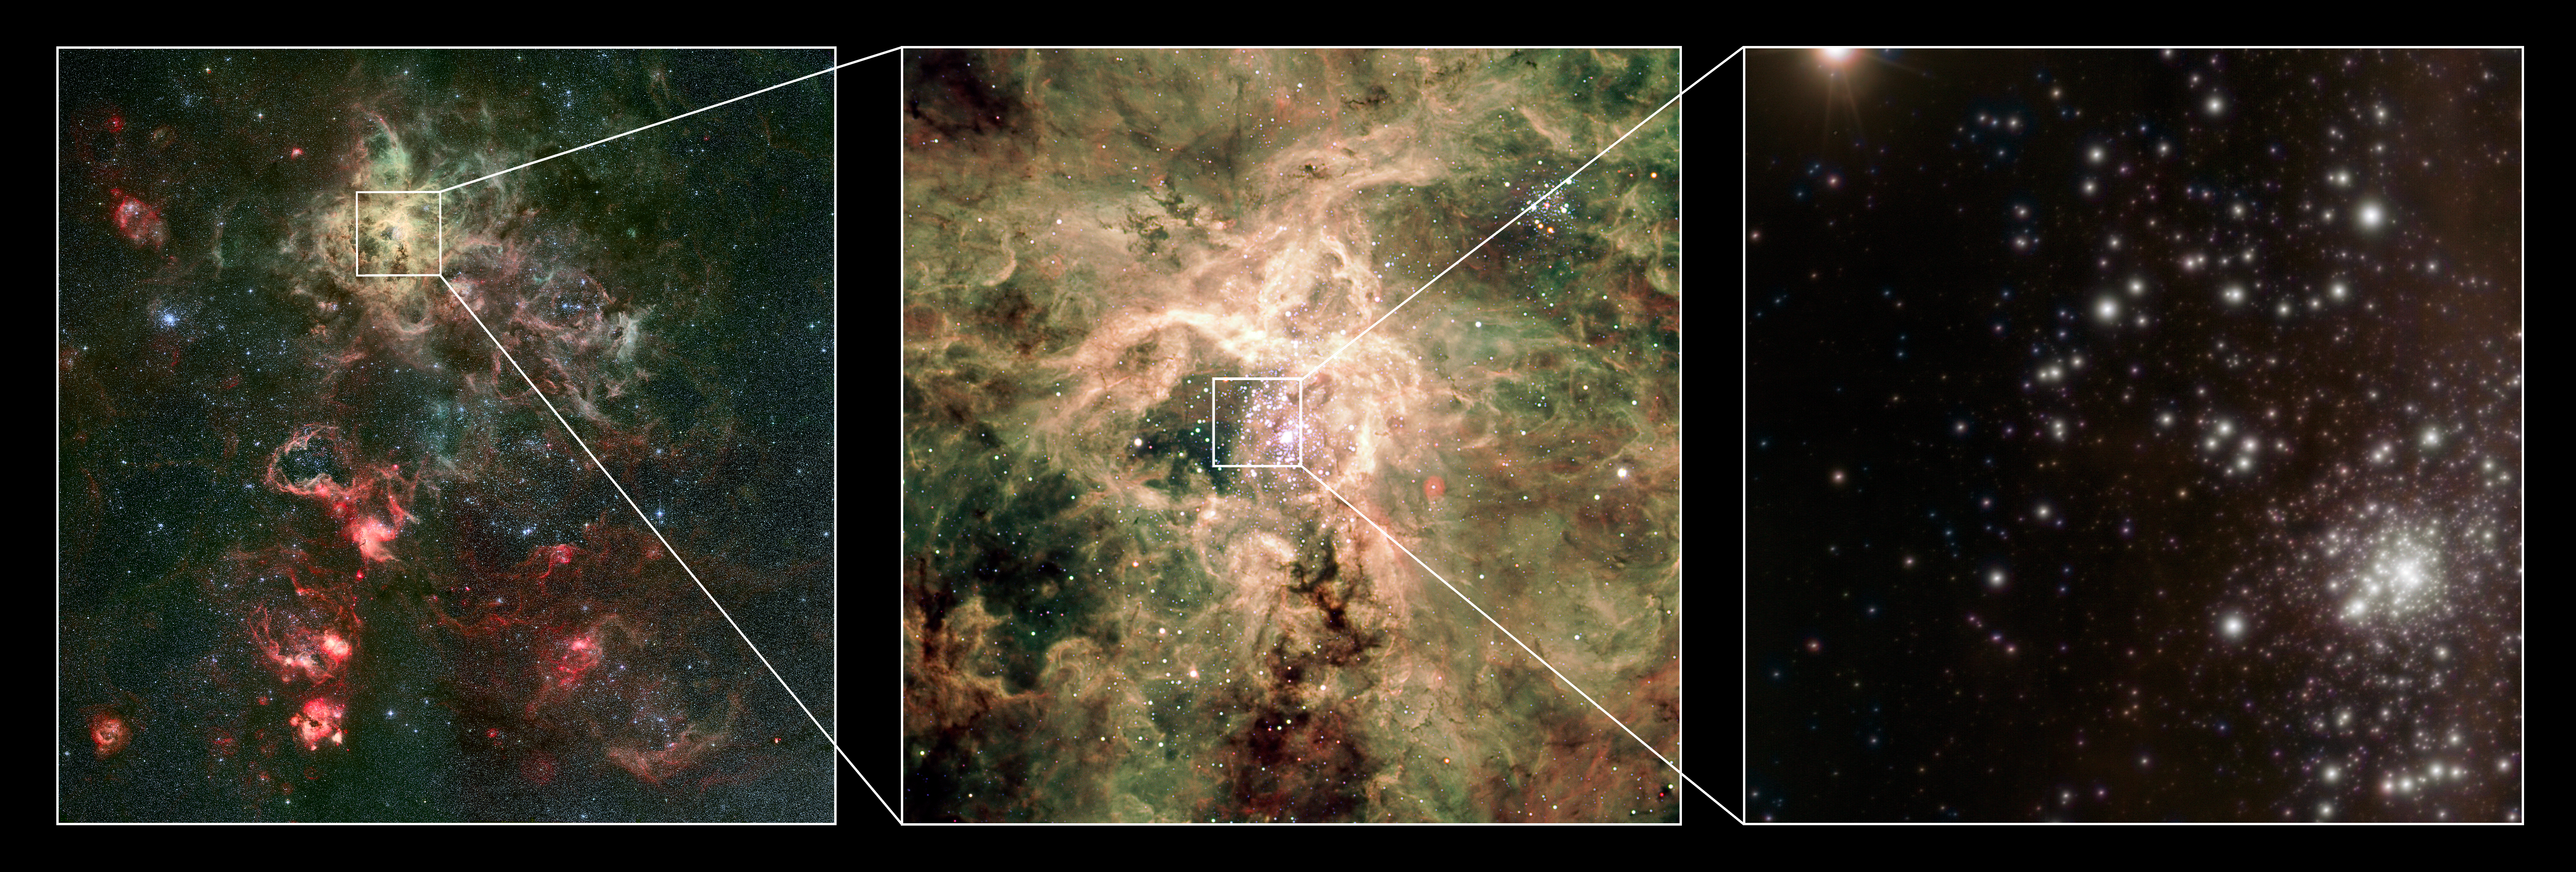

The young cluster RMC 136a

Using a combination of instruments on ESO’s Very Large Telescope, astronomers have discovered the most massive stars to date, some weighing at birth more than 300 times the mass of the Sun, or twice as much as the currently accepted limit of 150 solar masses. The most extreme of these stars was found in the cluster RMC 136a (or R136 as it is more usually named). Named R136a1, it is found to have a current mass of 265 times that of the Sun. Being a little over a million years old, R136a1 is already “middle-aged” and has undergone an intense weight-loss programme, shedding a fifth of its initial mass over that time, or more than fifty solar masses. It also has the highest luminosity, close to 10 million times greater than the Sun.

R136 is a cluster of young, massive and hot stars located inside the Tarantula Nebula, in one of the neighbourhood galaxies of the Milky Way, the Large Magellanic Cloud, 165 000 light-years away. R136 contains so many stars that on a scale equivalent to the distance between the Sun and the nearest star there are tens of thousands of stars. Hundreds of these stars are so incredibly bright that if we were to sit on a (hypothetical) planet in the middle of the cluster the sky would never get dark.

This montage shows a visible-light image of the Tarantula nebula as seen with the Wide Field Imager on the MPG/ESO 2.2-metre telescope (left) along with a zoomed-in visible-light image from the Very Large Telescope (middle). A new image of the R136 cluster, obtained with the near-infrared MAD adaptive optics instrument on the Very Large Telescope is shown in the right-hand panel, with the cluster itself at the lower right. The MAD image provides unique details on the stellar content of the cluster.

Credit: ESO/P. Crowther/C.J. Evans